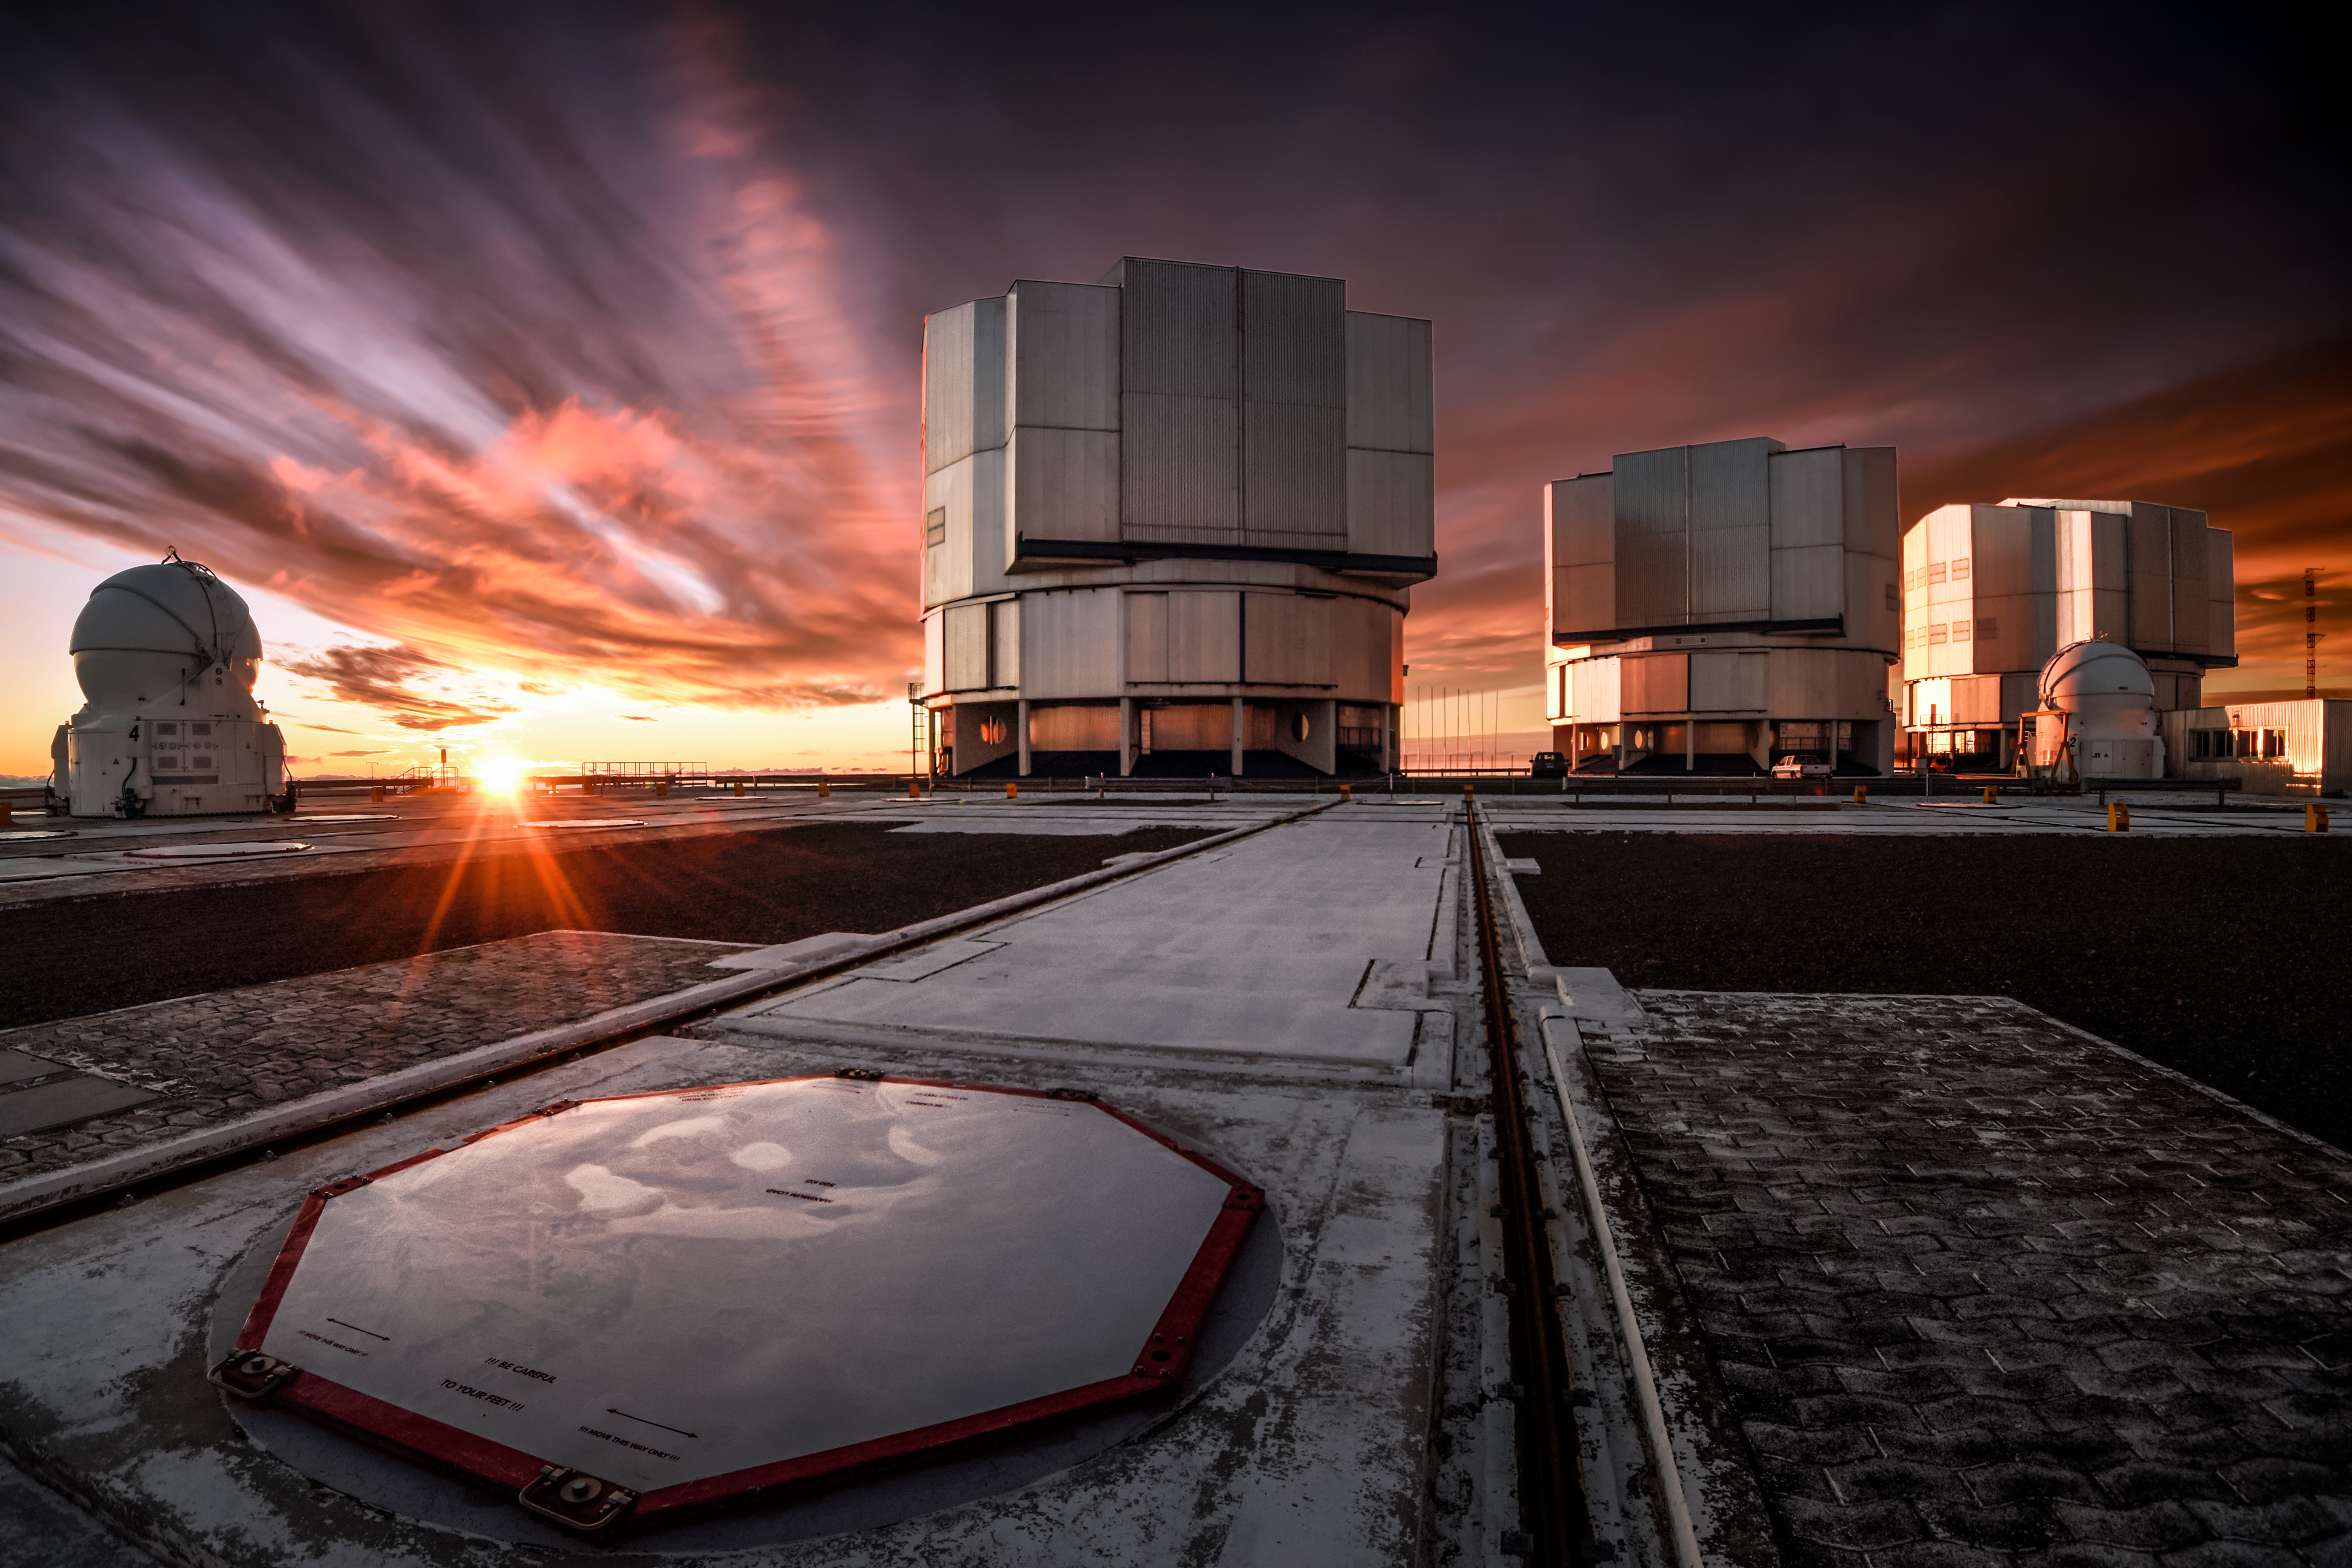

Shining down on Paranal

The Sun bathes ESO's Very Large Telescope (VLT) in a warm, orange glow. Located at ESO's Paranal Observatory in northern Chile, the VLT is ESO's current flagship observational facility.

Credit: ESO/A. Ghizzi Panizza (www.albertoghizzipanizza.com)